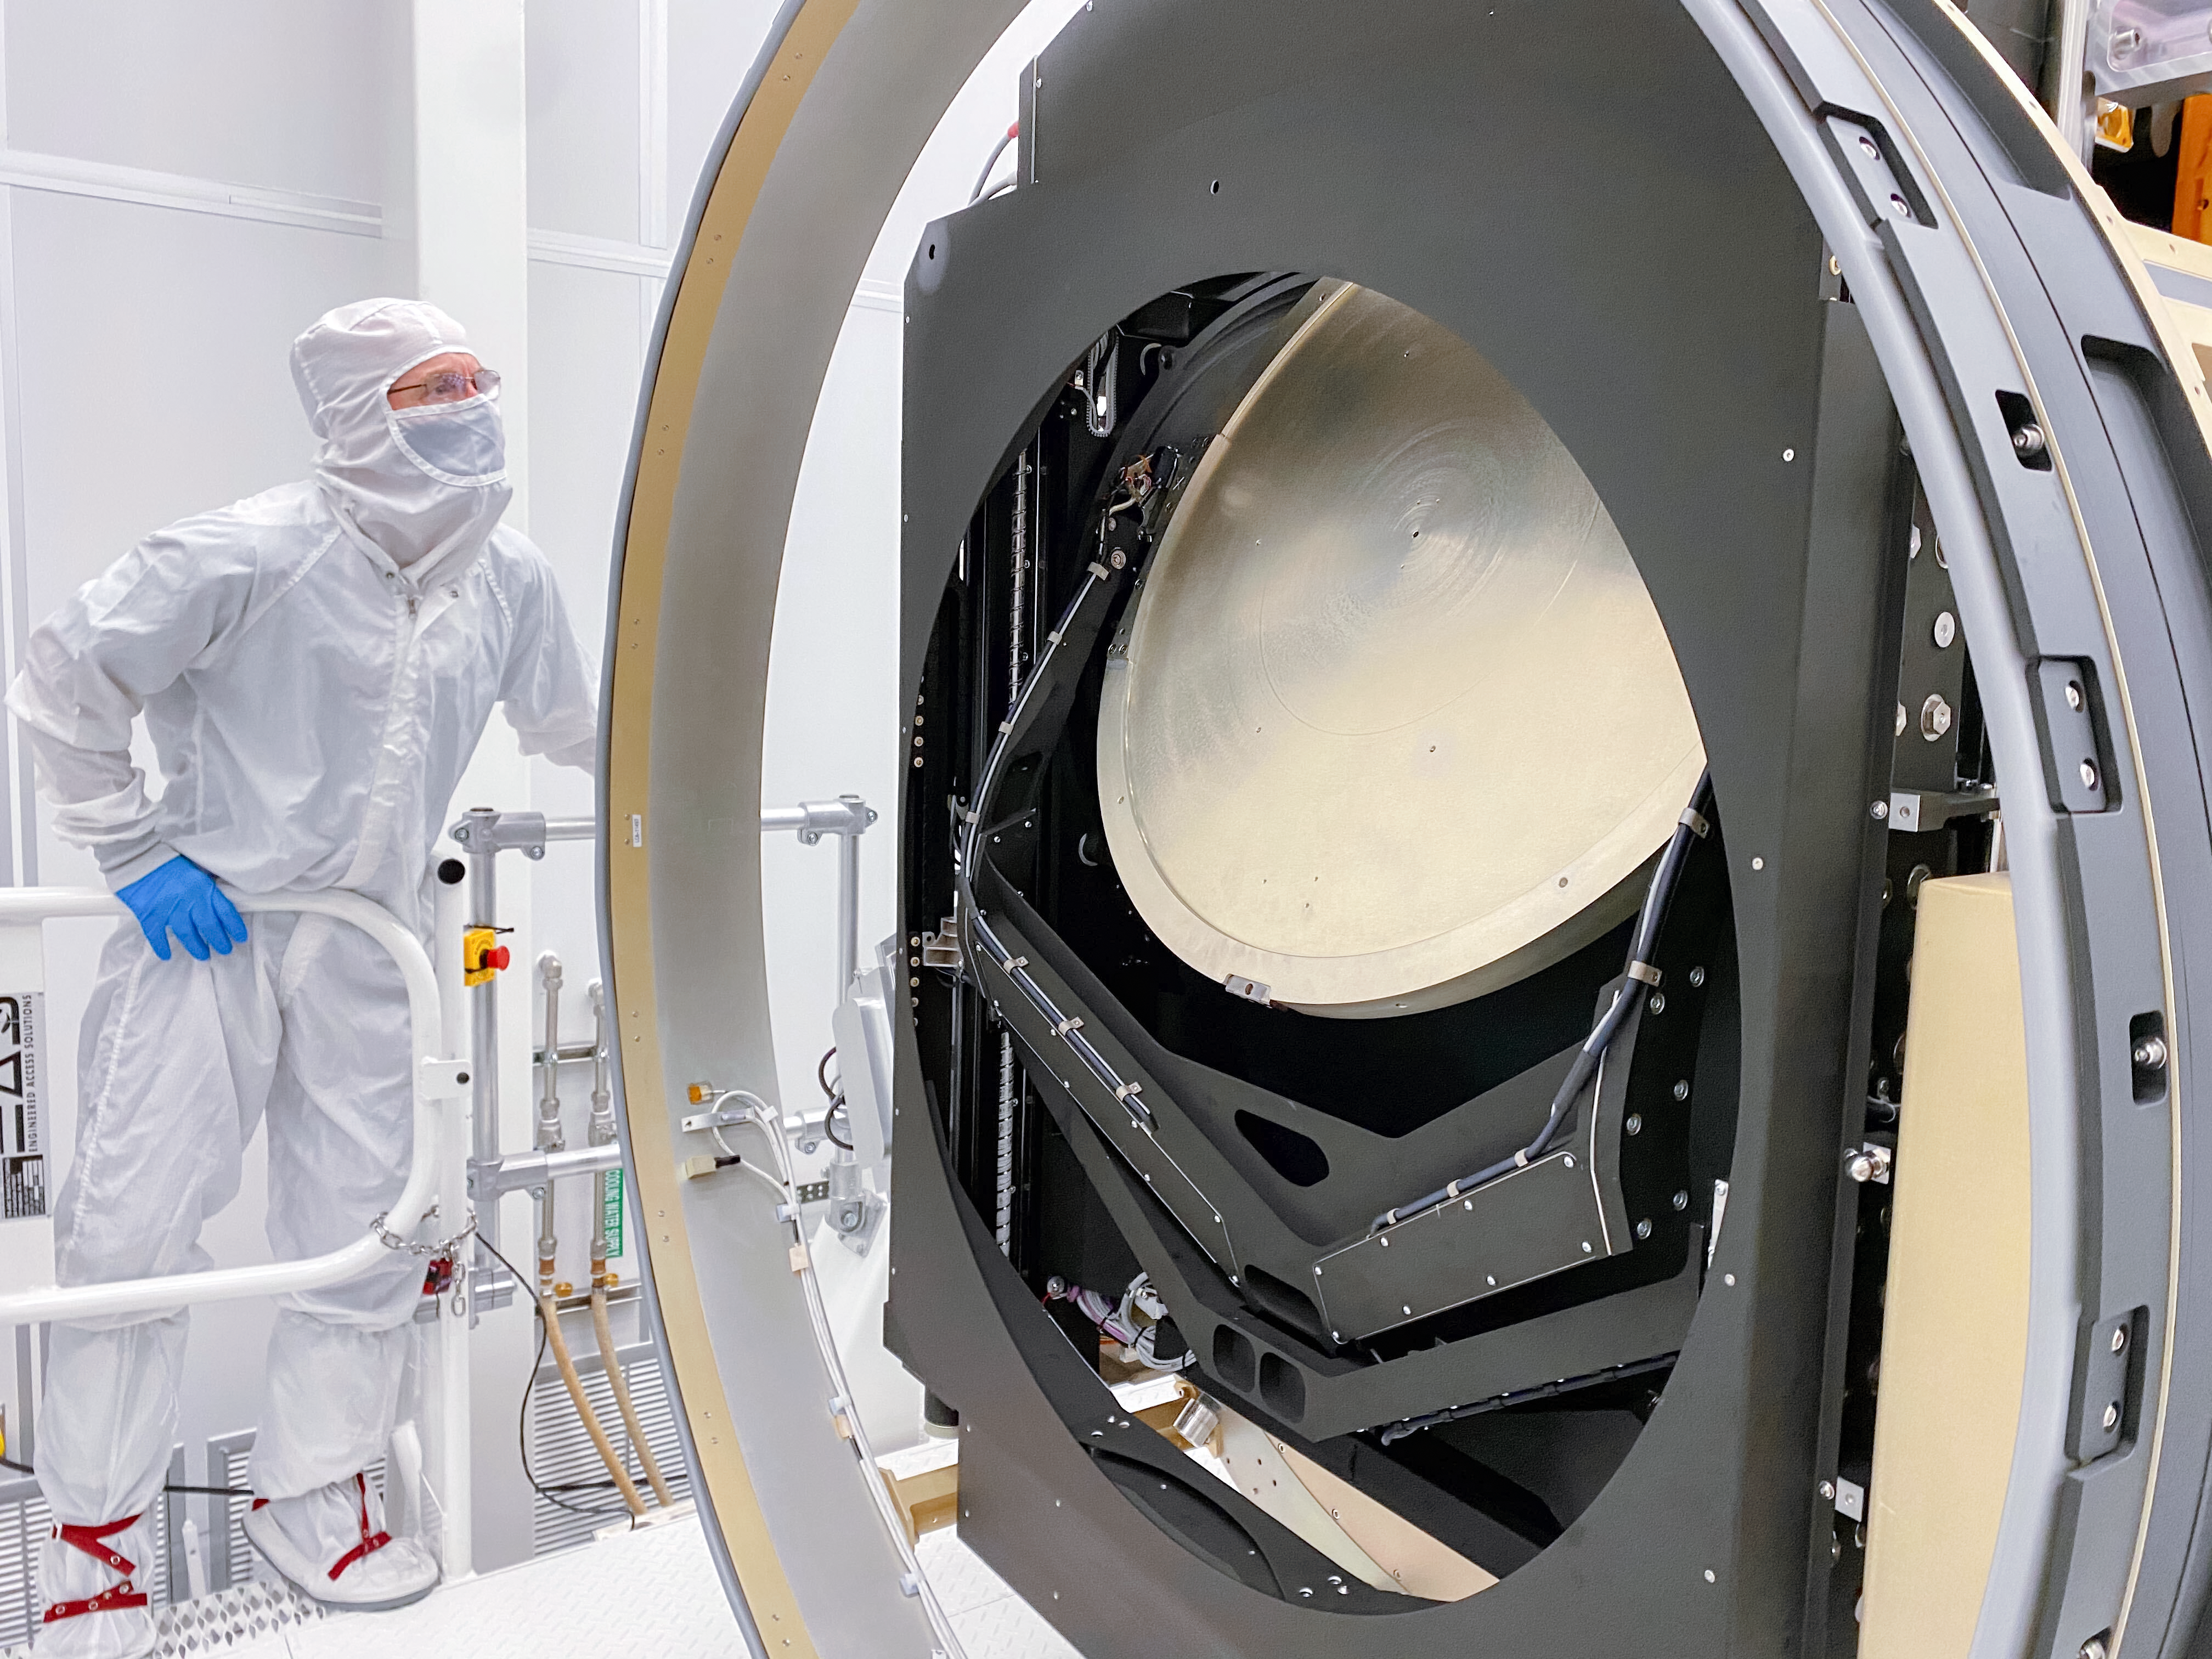

LSST Camera test

At SLAC National Accelerator Laboratory, the LSST Camera team conducted a successful test in mid-October 2020, verifying the clearance between the filters and the shutter as the filter moves from its storage position to its online position. The amount of clearance is extremely small to meet the optical design distance between the filter and the L3 lens. The completion of this test is significant for the Rubin Project because it retires some key interface risks for the Camera.

Credit: T Lange/LSST Camera Project